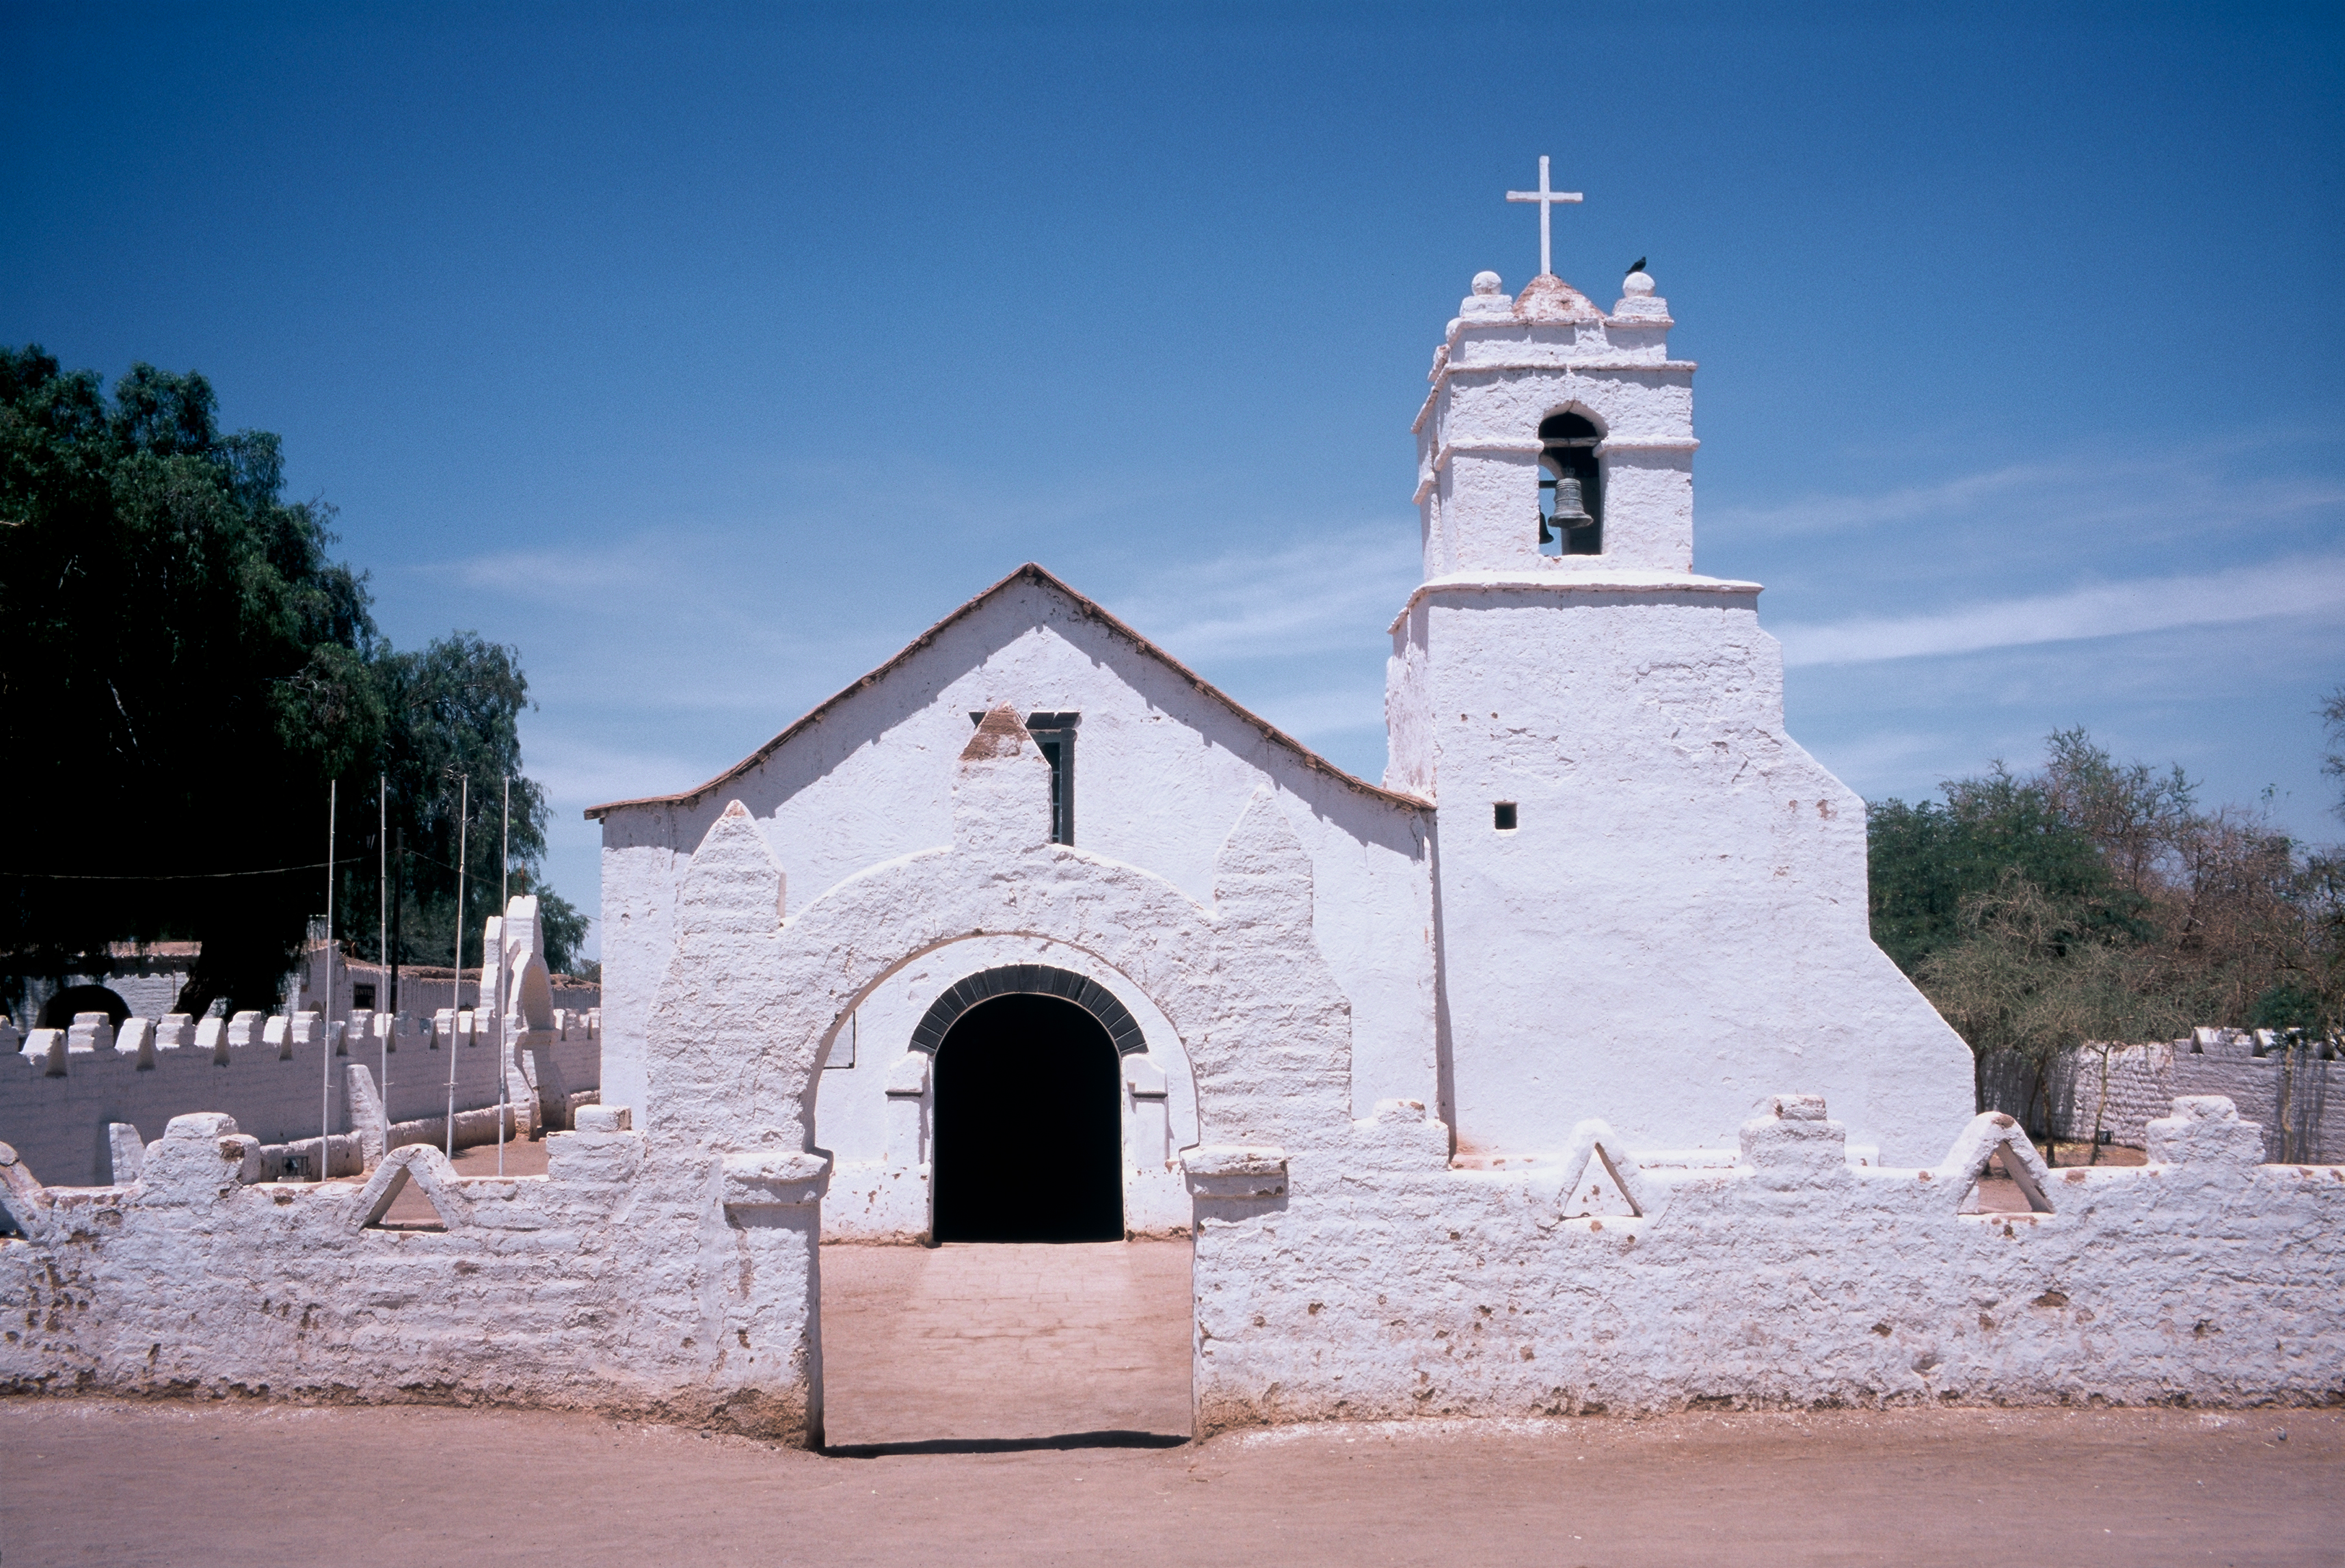

San Pedro de Atacama

External view of the church in San Pedro de Atacama, the closest city to the ALMA and APEX site.

Credit: ESO/H.H.Heyer